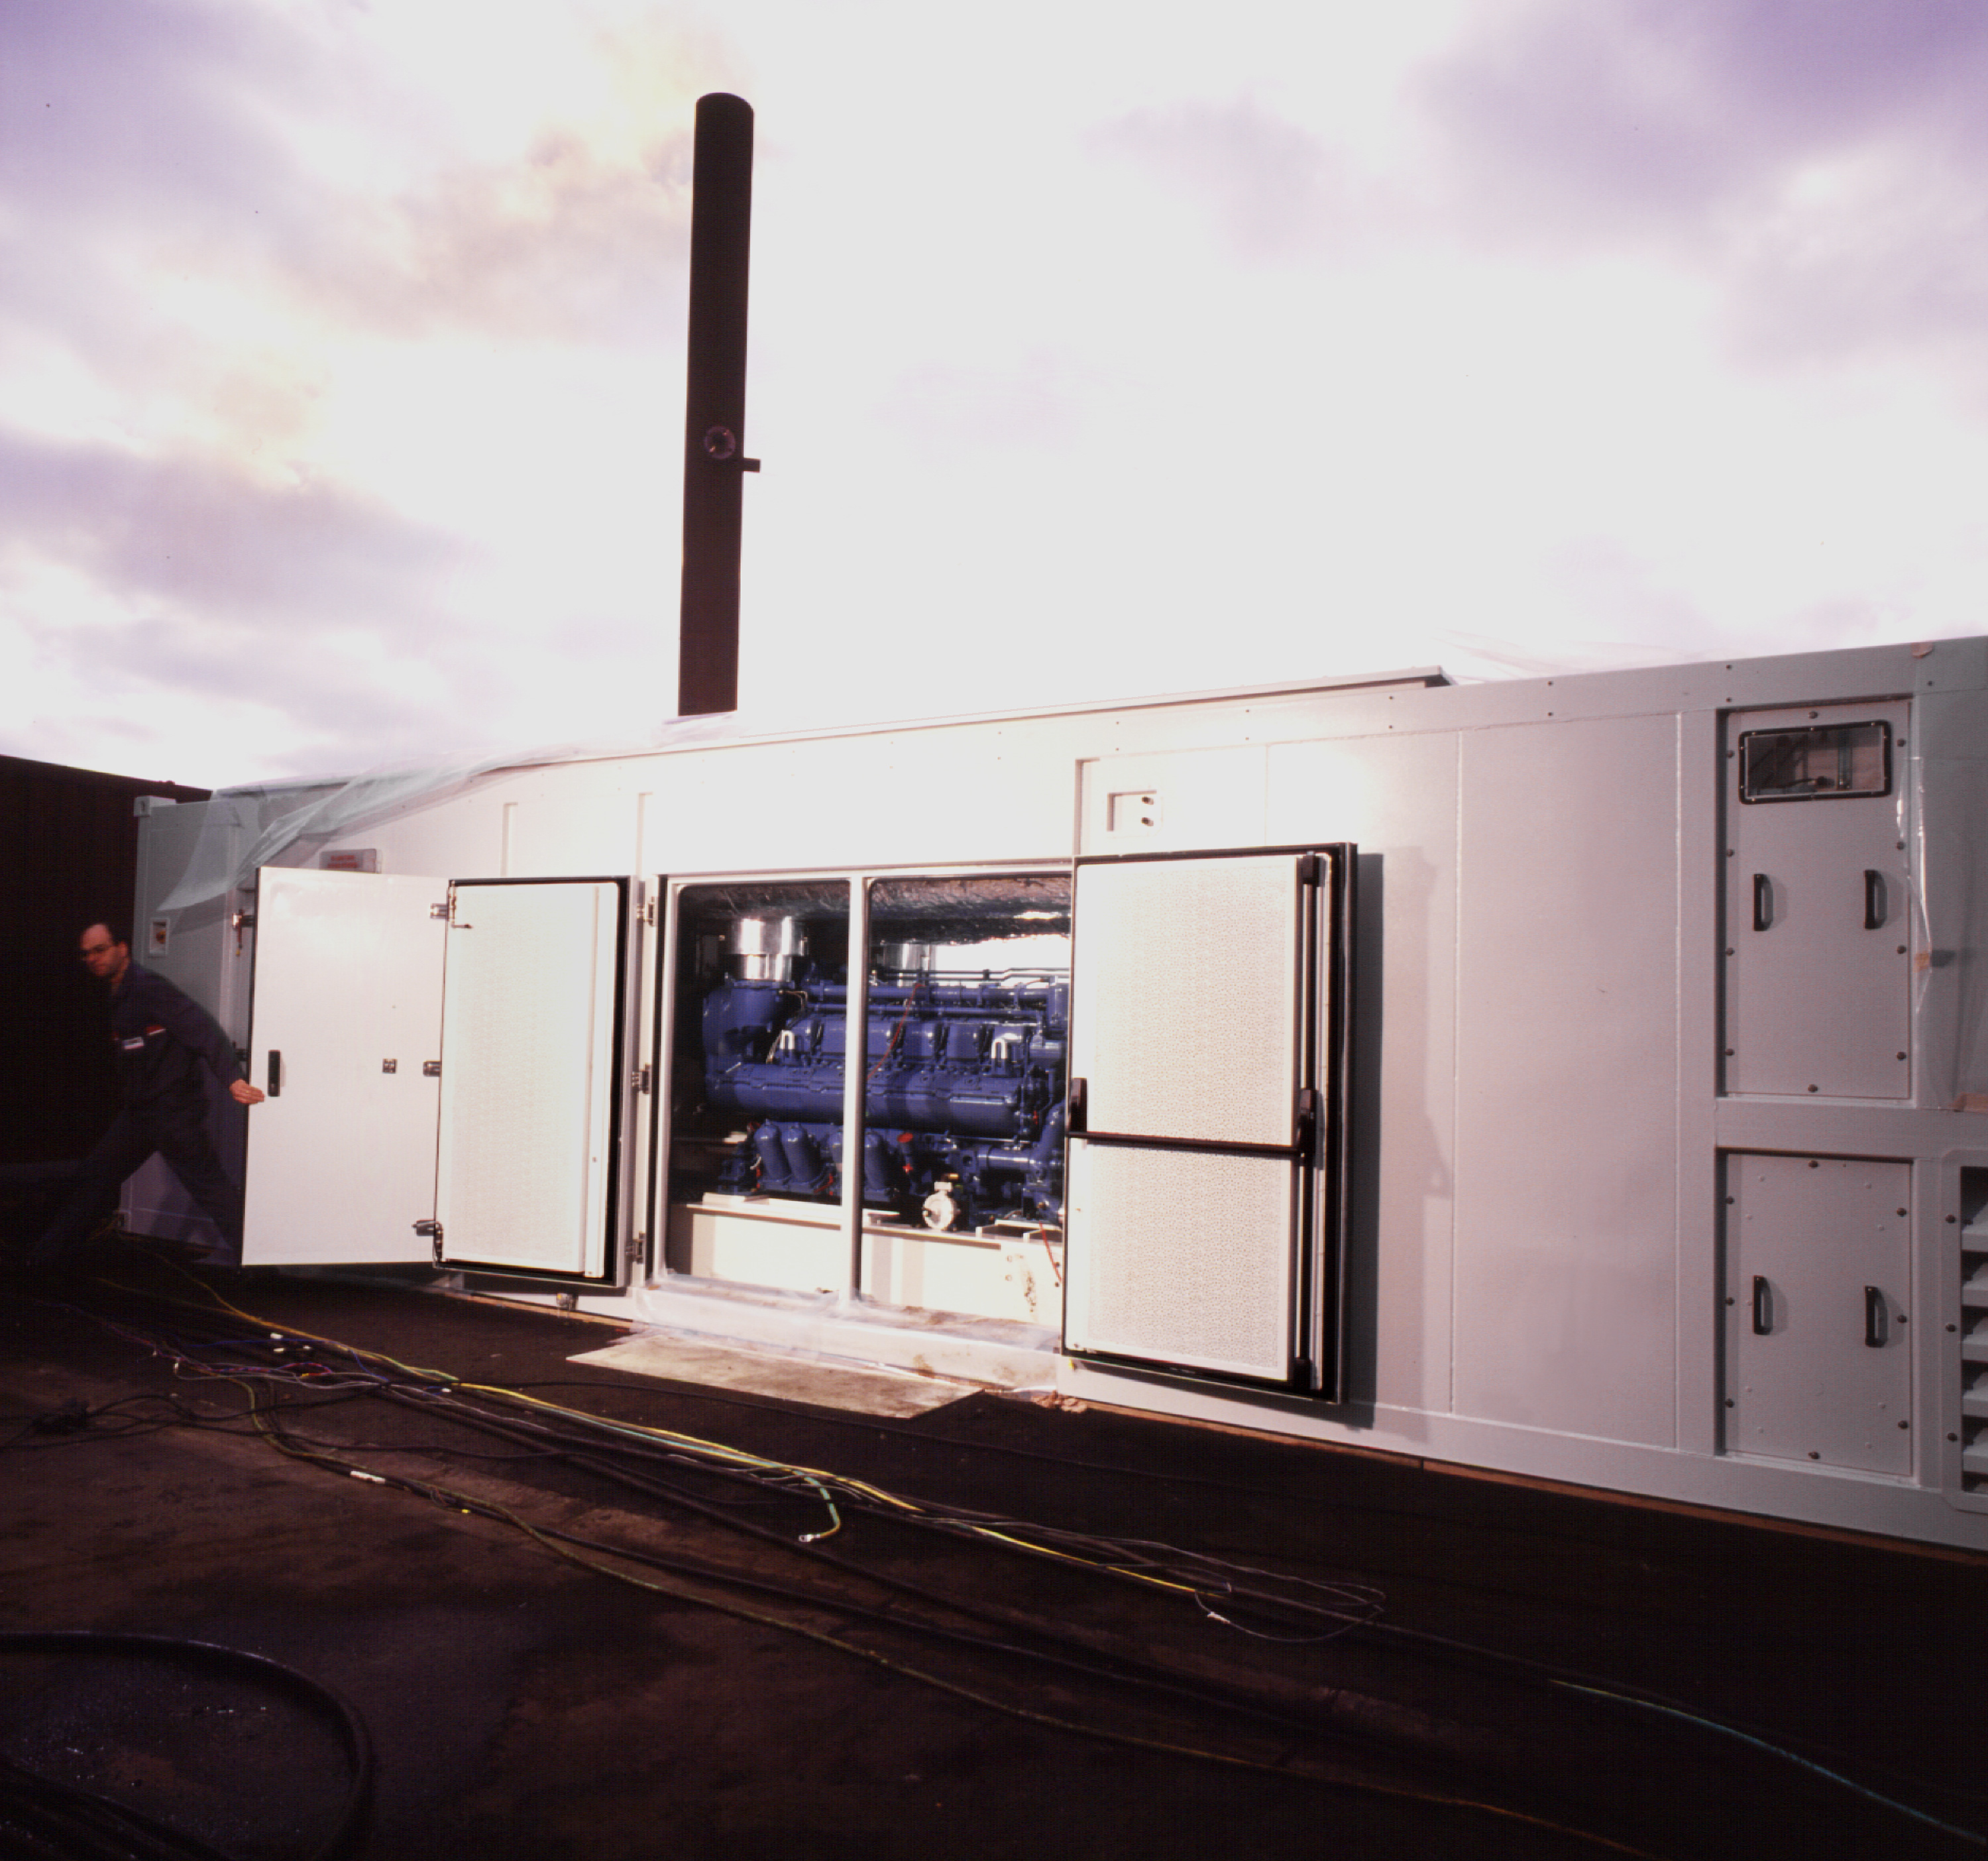

A power-generating set for VLT

This photograph shows one of the three generating sets that will constitute the electric power station of the ESO Paranal Observatory of the Very Large Telescope Observatory (VLT). The image was taken on March 18, 1997, when it was undergoing technical acceptance tests on the premises of the manufacturer SDMO located in Brest, France.

Credit: ESO